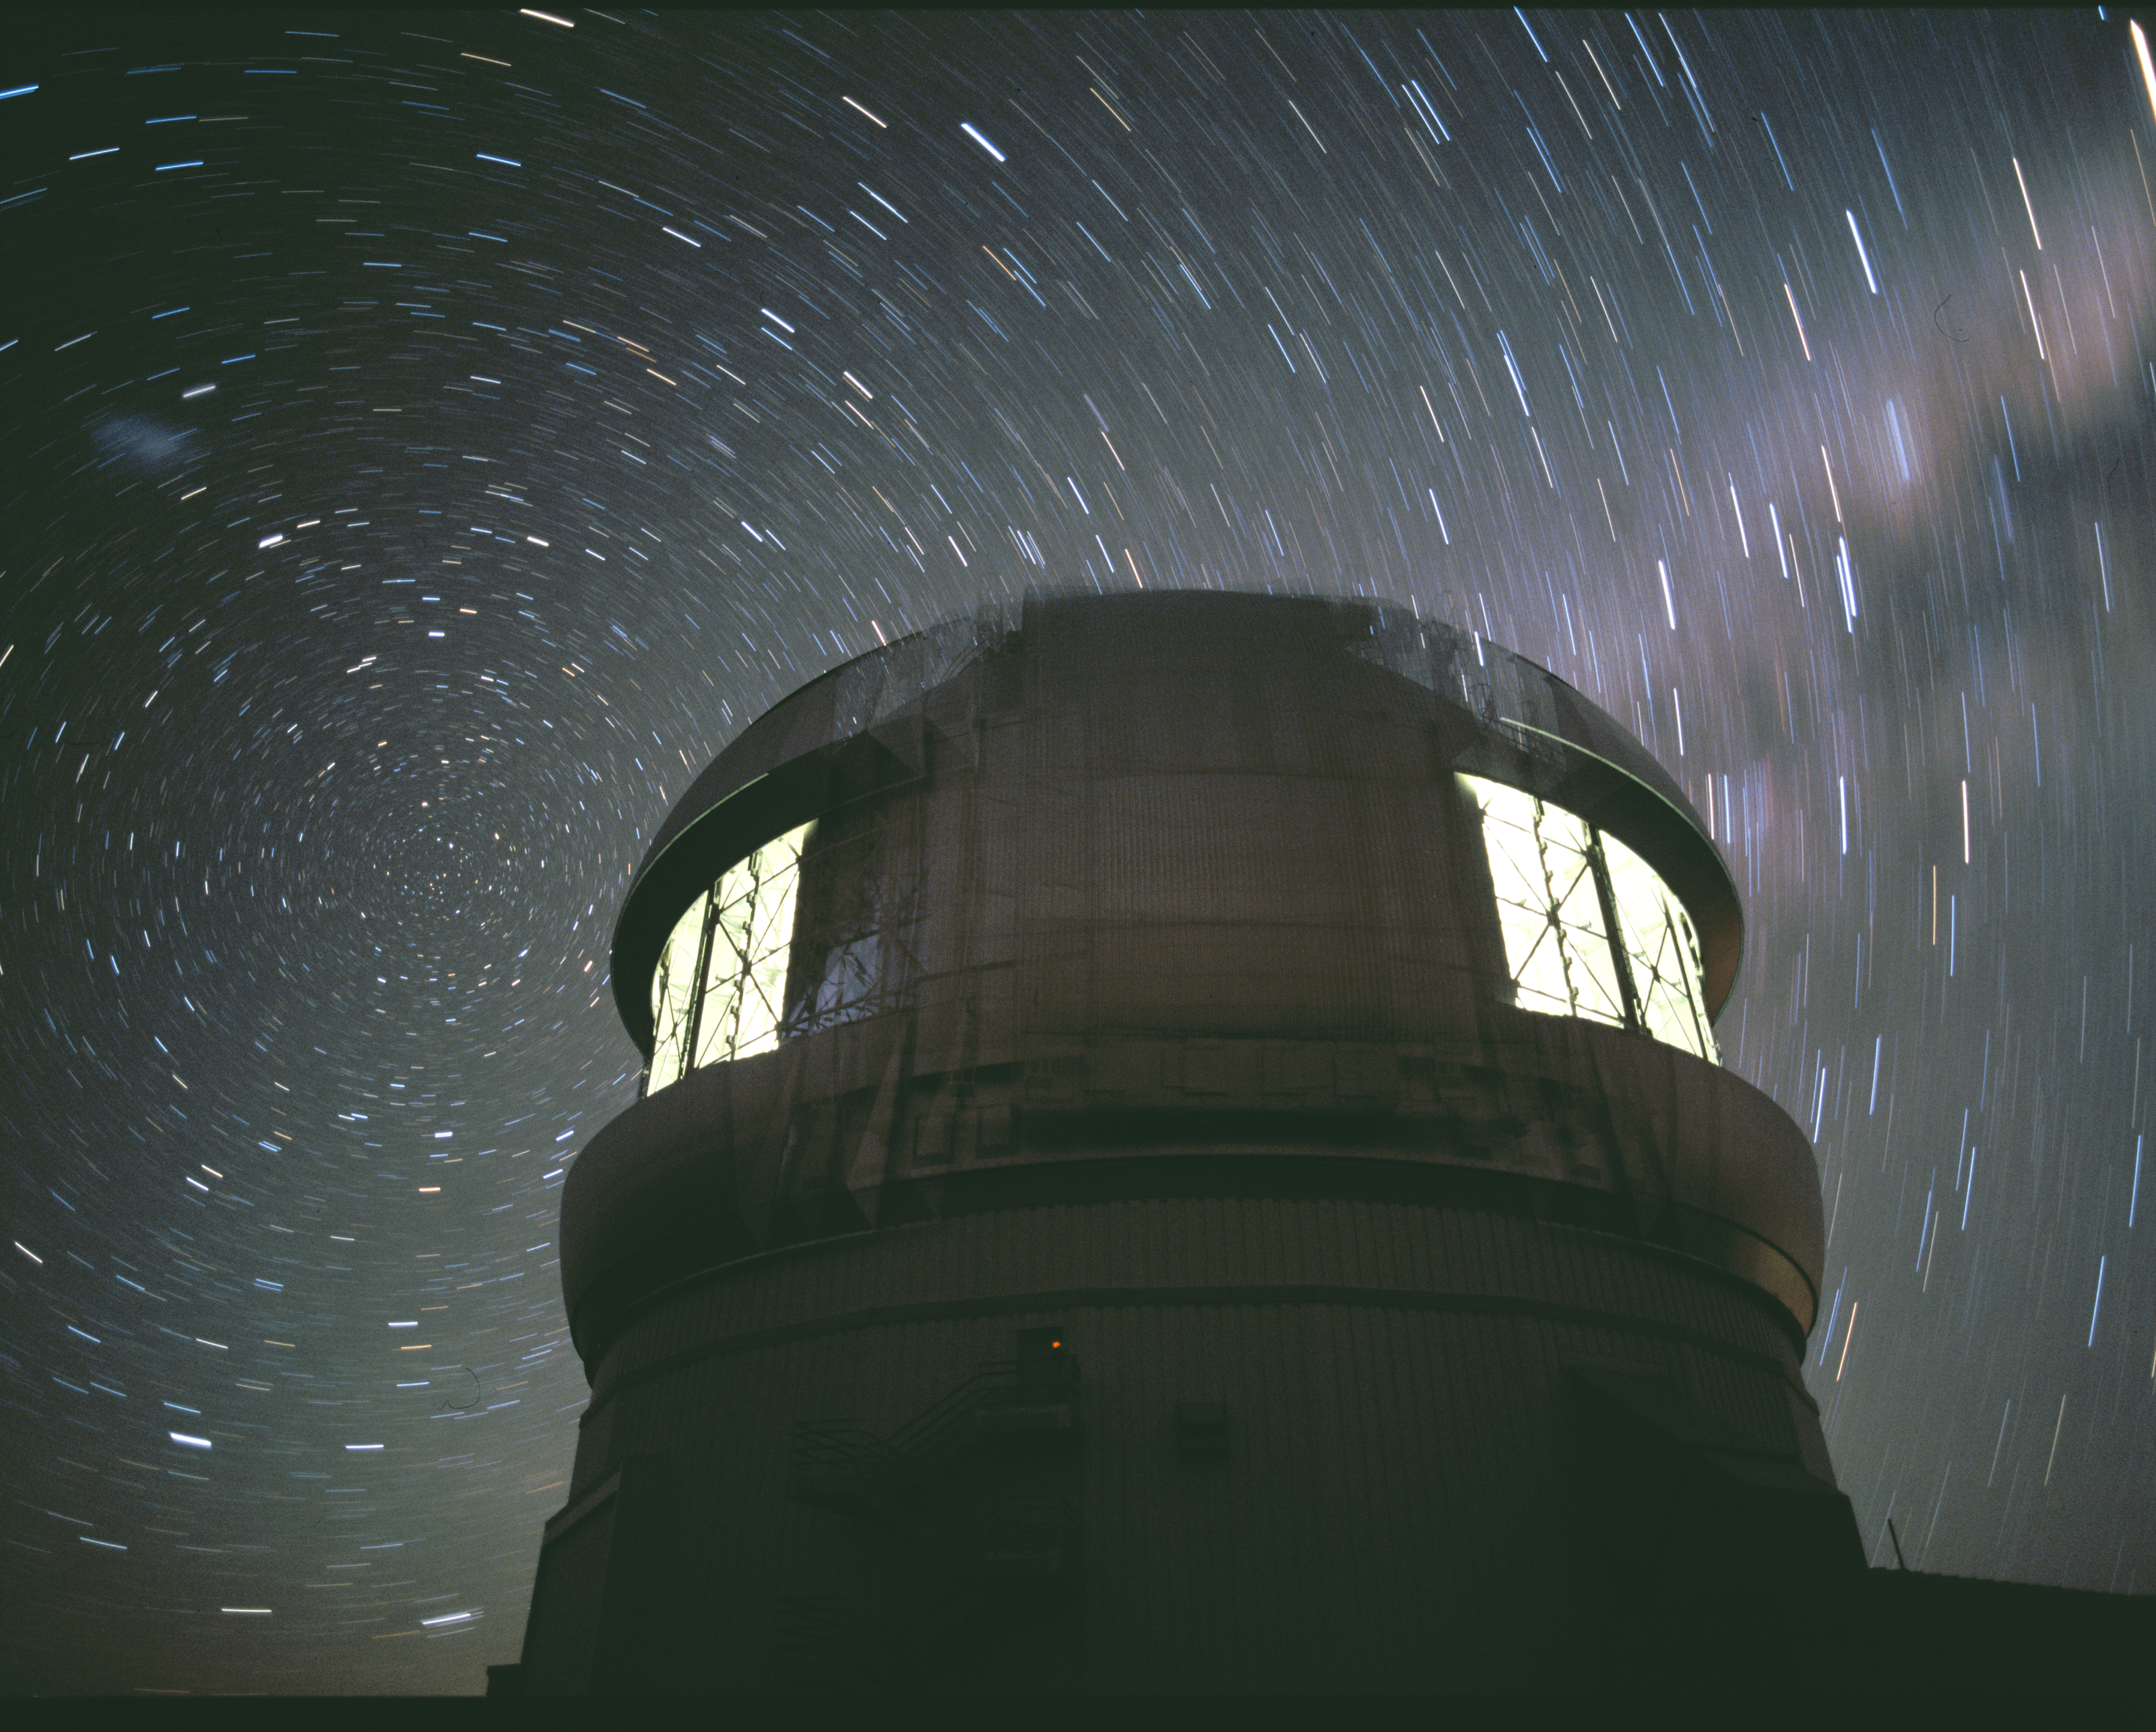

Star Trails with Lights

This time exposure image shows the Gemini South Telescope under a dark night sky with the stars around the South Celestial Pole circling overhead. The work lights were on for calibrations allowing for this rare nighttime shot with interior lights on.

Credit: International Gemini Observatory